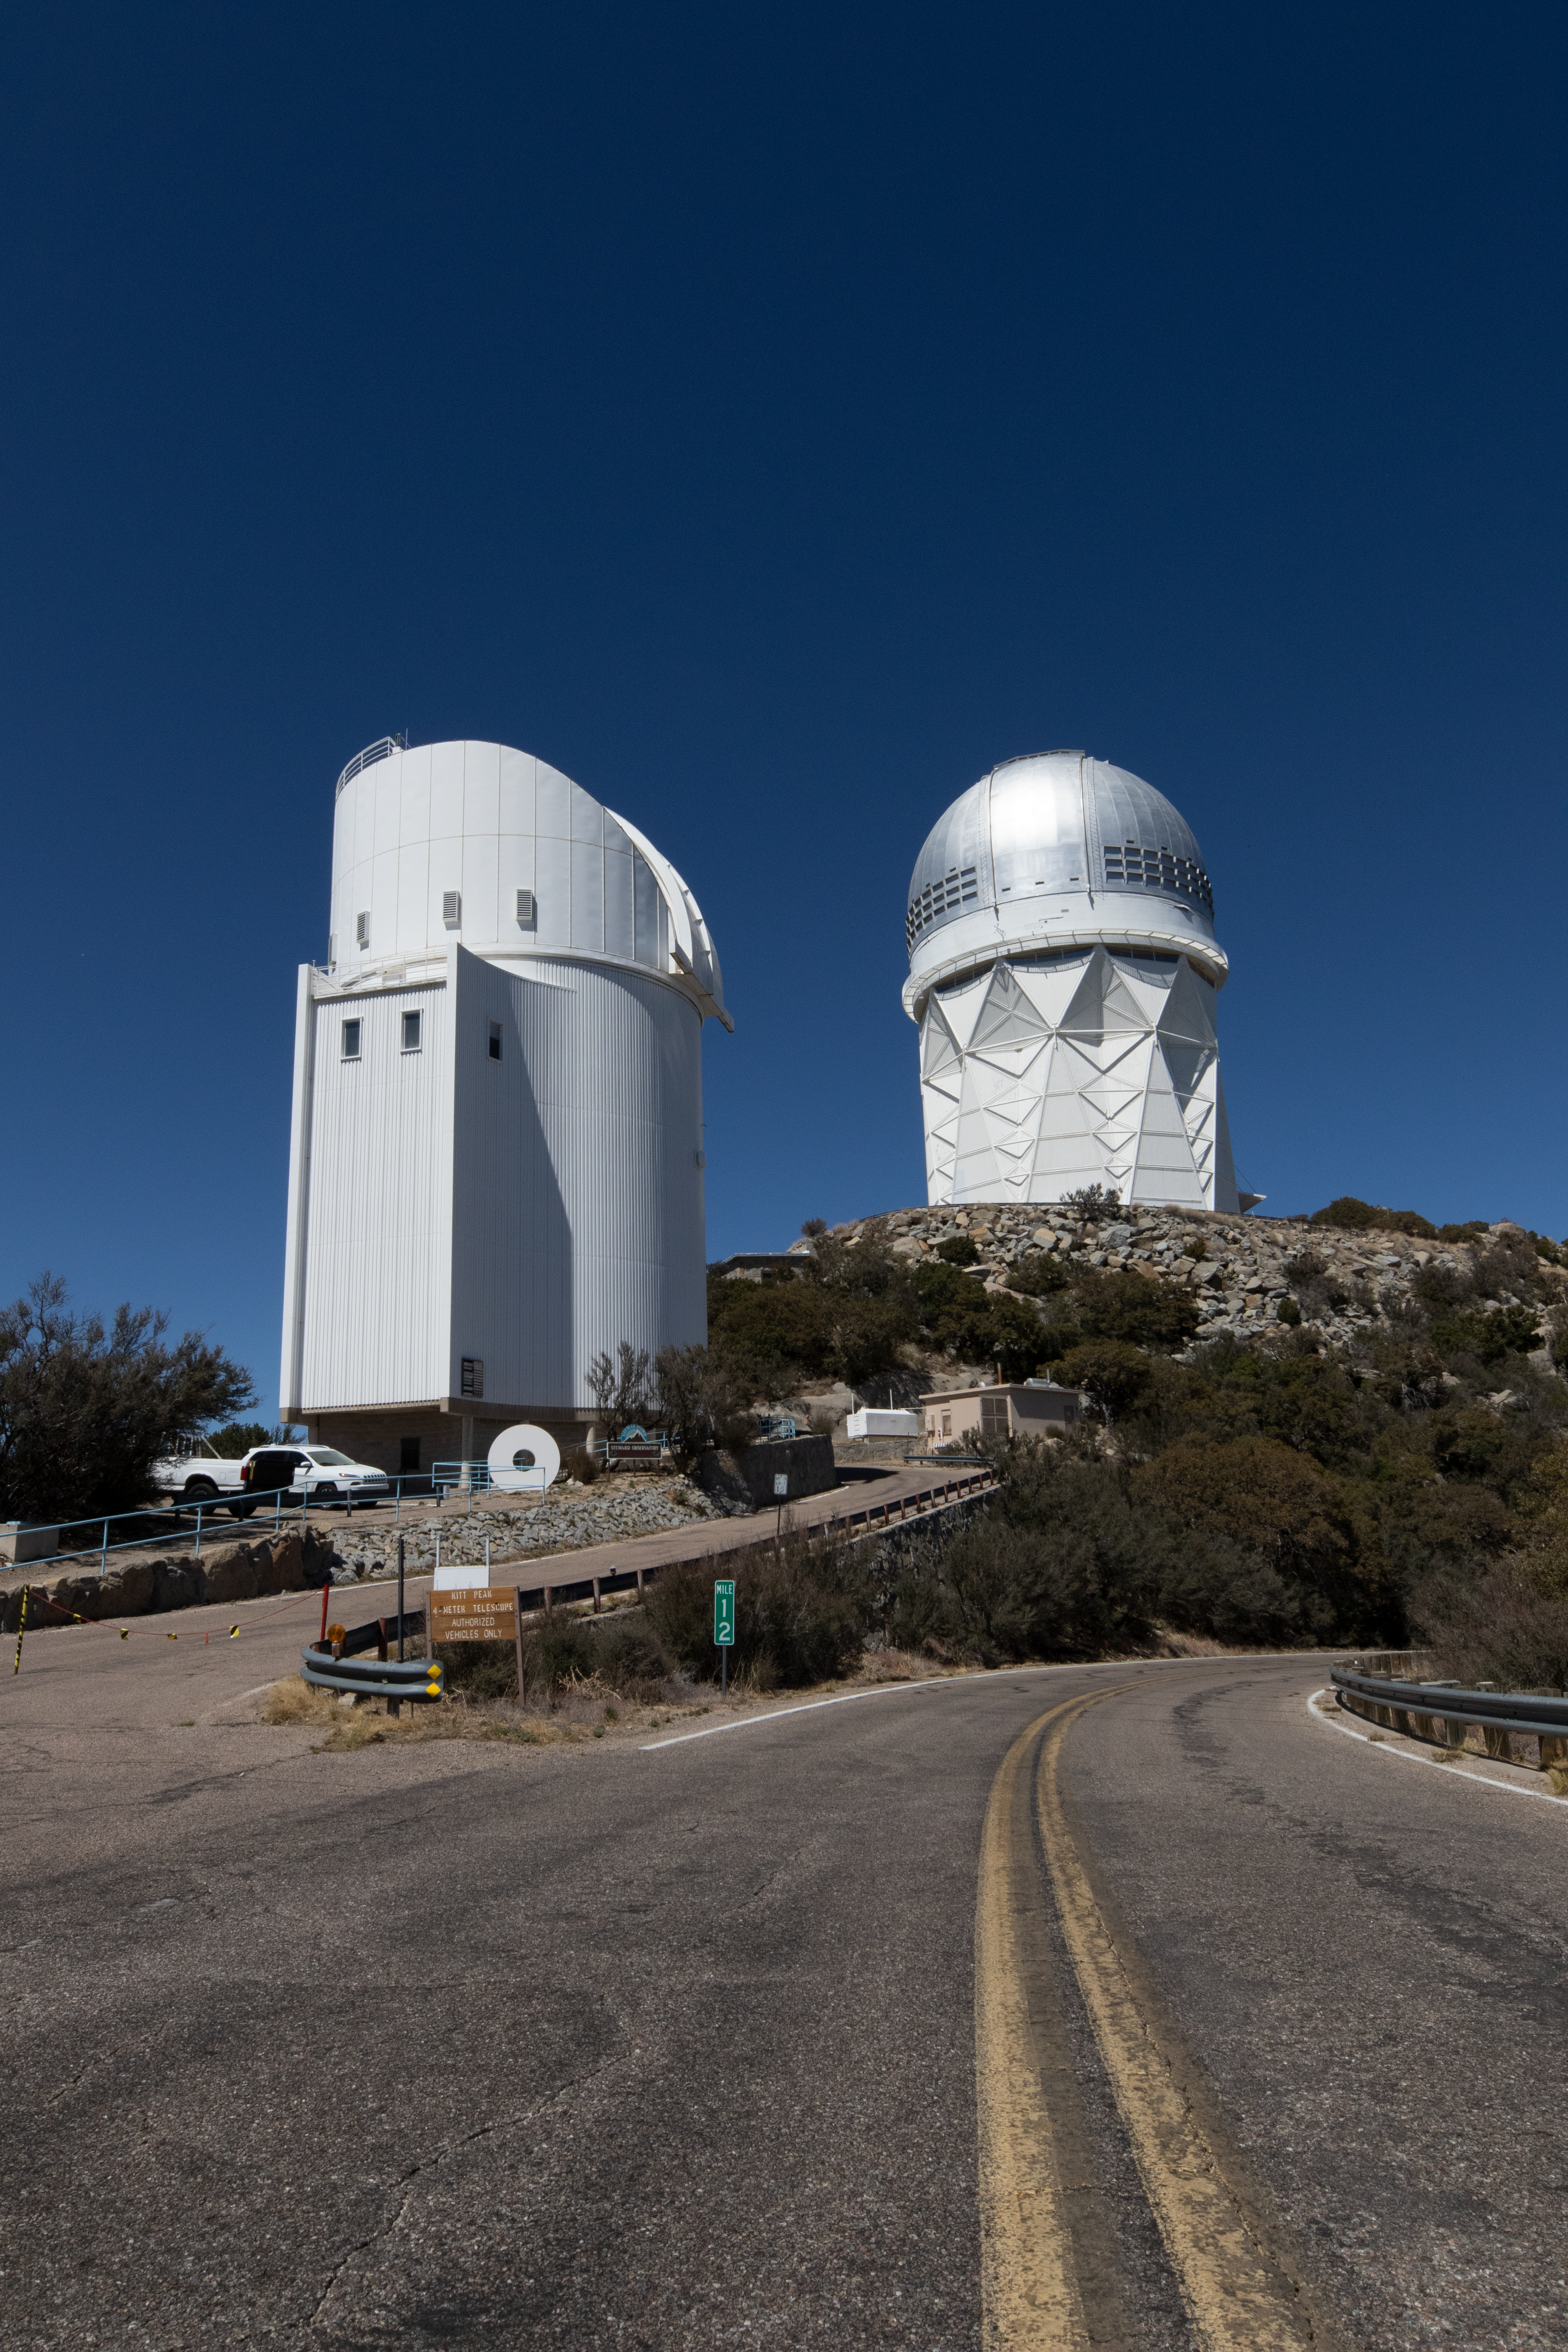

UArizona Bok and Nicholas U. Mayall Telescopes

UA Bok 2.3-meter Telescope and Nicholas U. Mayall 4-meter Telescope on Kitt Peak National Observatory in Arizona.

Credit: Kitt Peak National Observatory/NOIRLab/NSF/AURA/P. Marenfeld